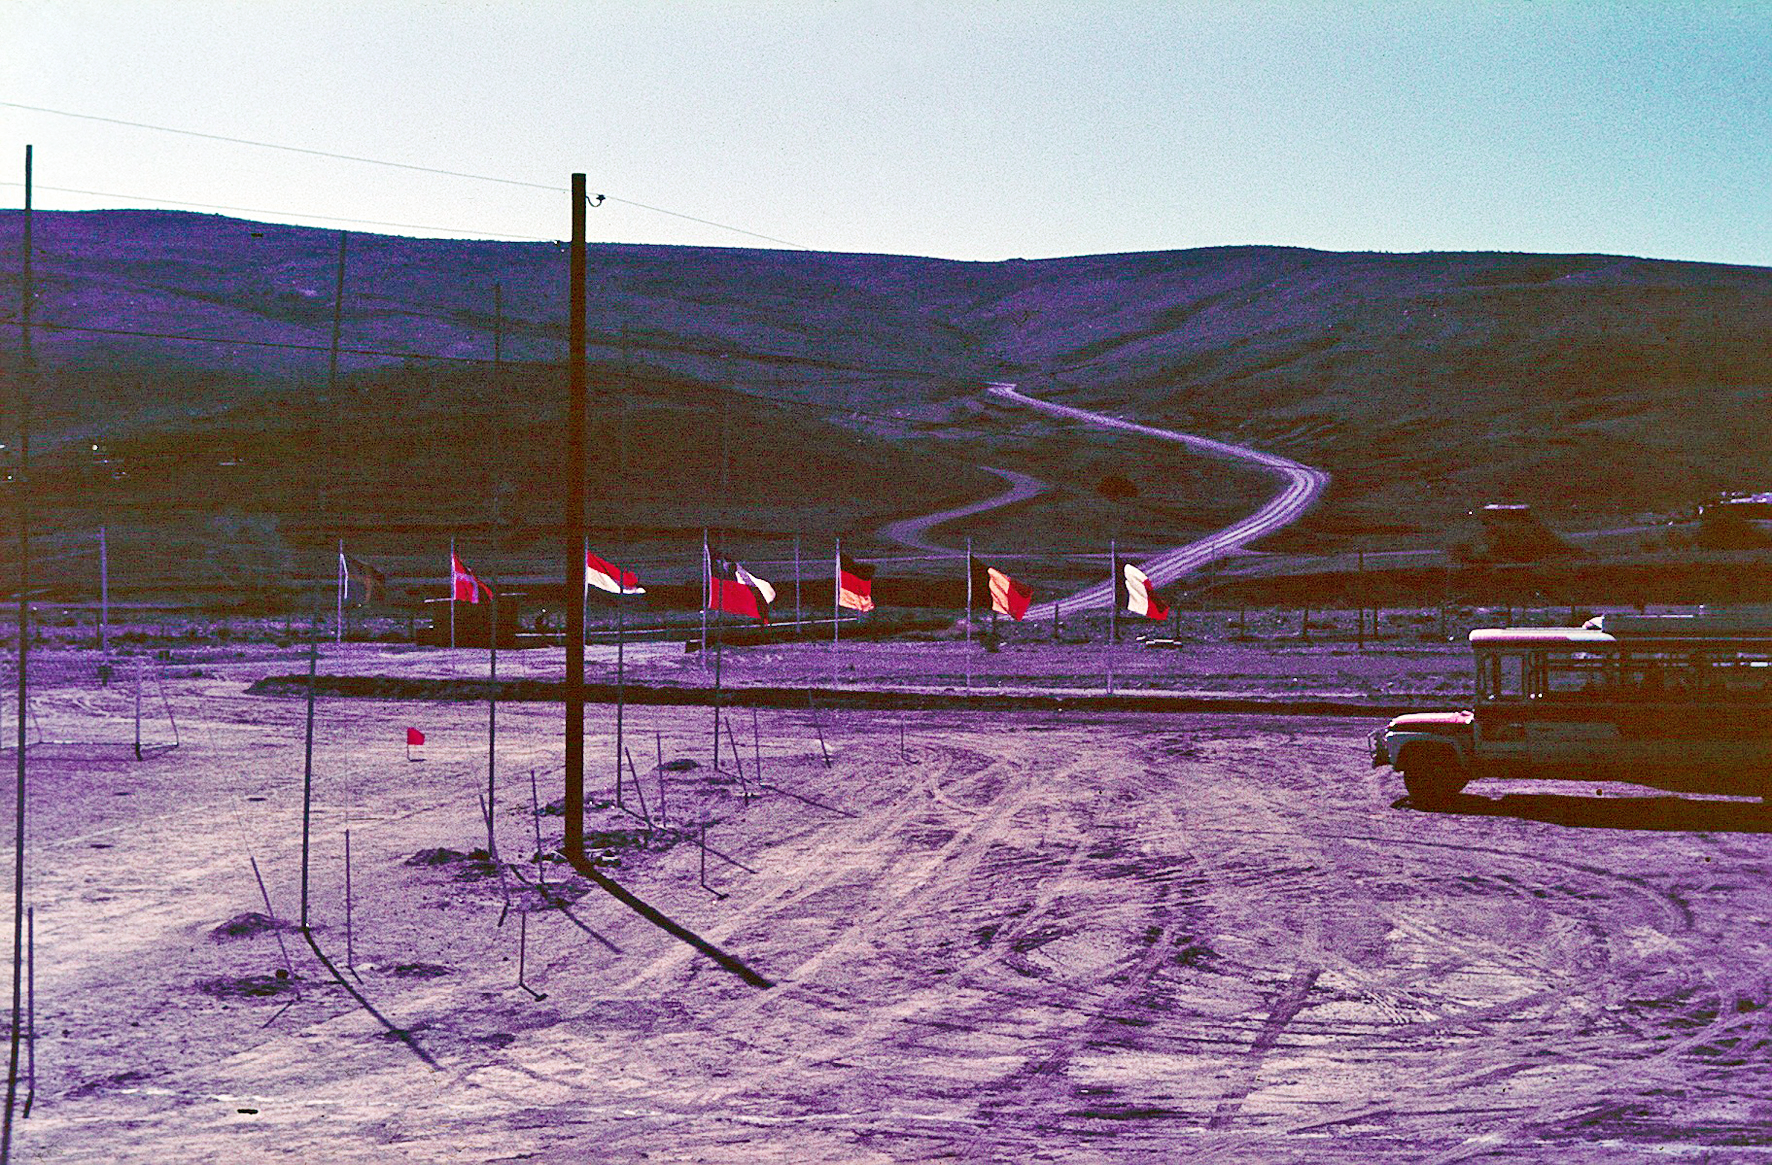

The long and winding road to La Silla observatory

The road leading to La Silla observatory, the day of its inauguration.

Credit: ESO